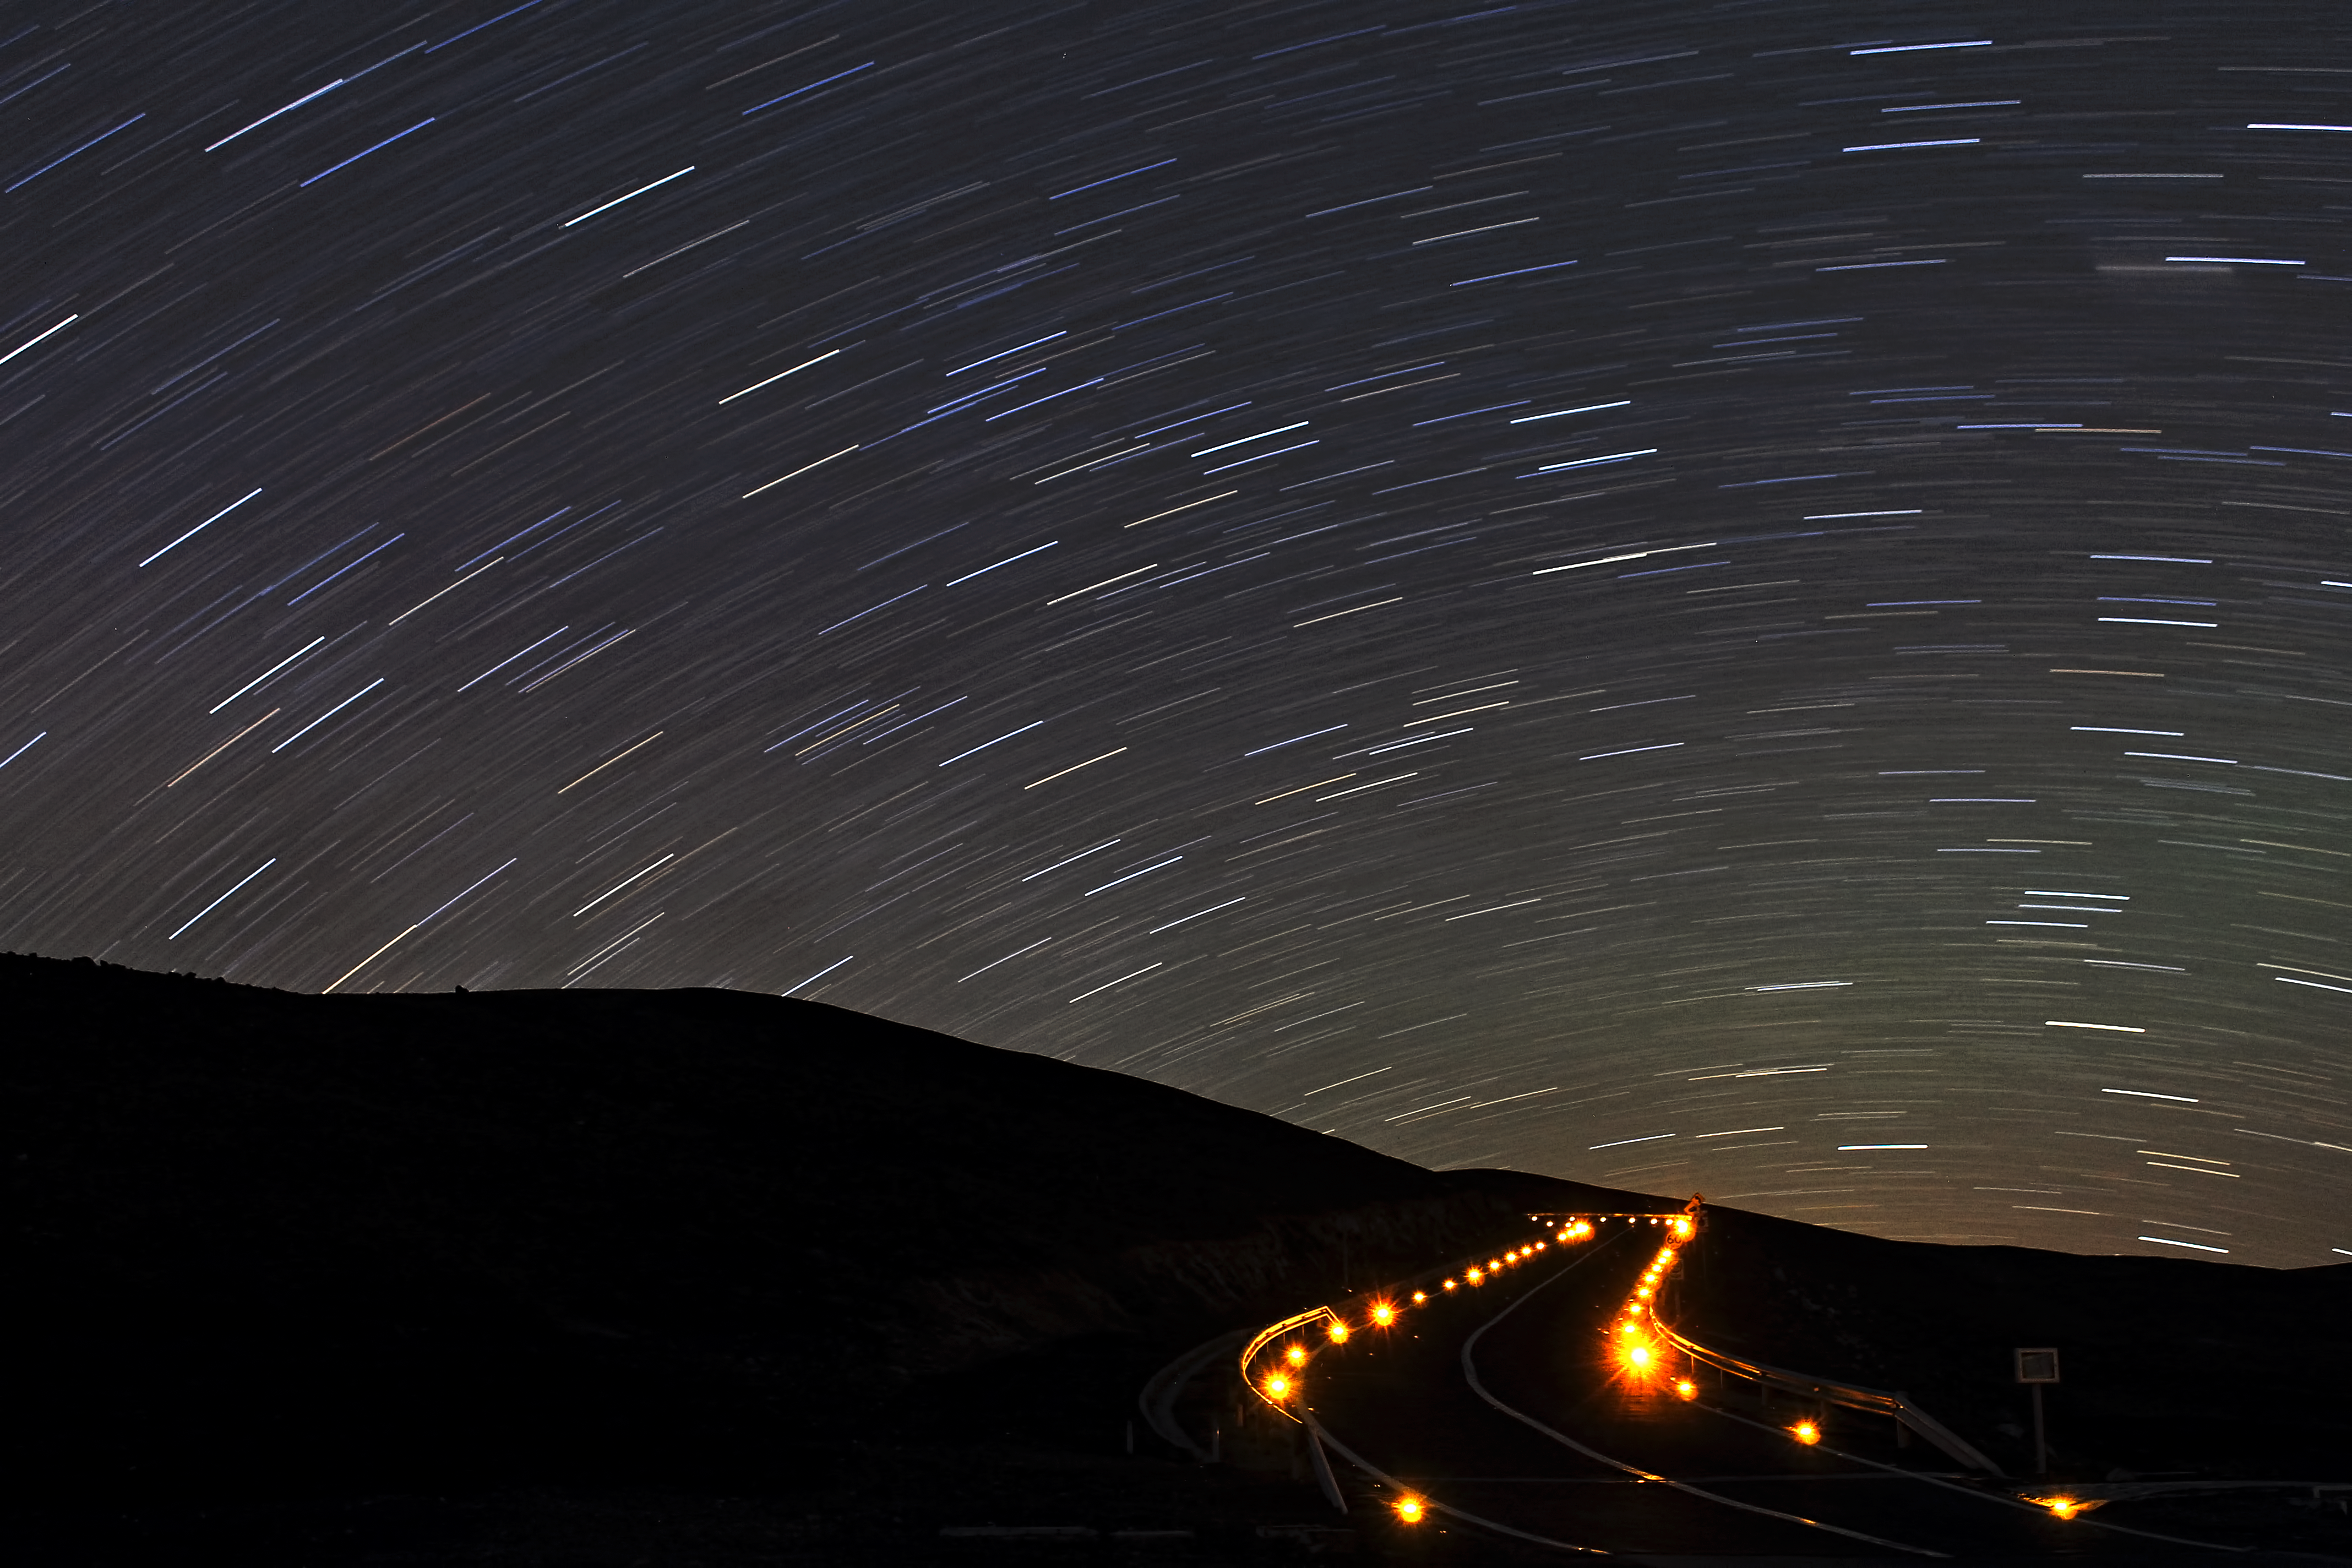

Toward the infinite

Southern hemisphere circumpolar star trails observed from Paranal observtory in Chile.

Credit: ESO